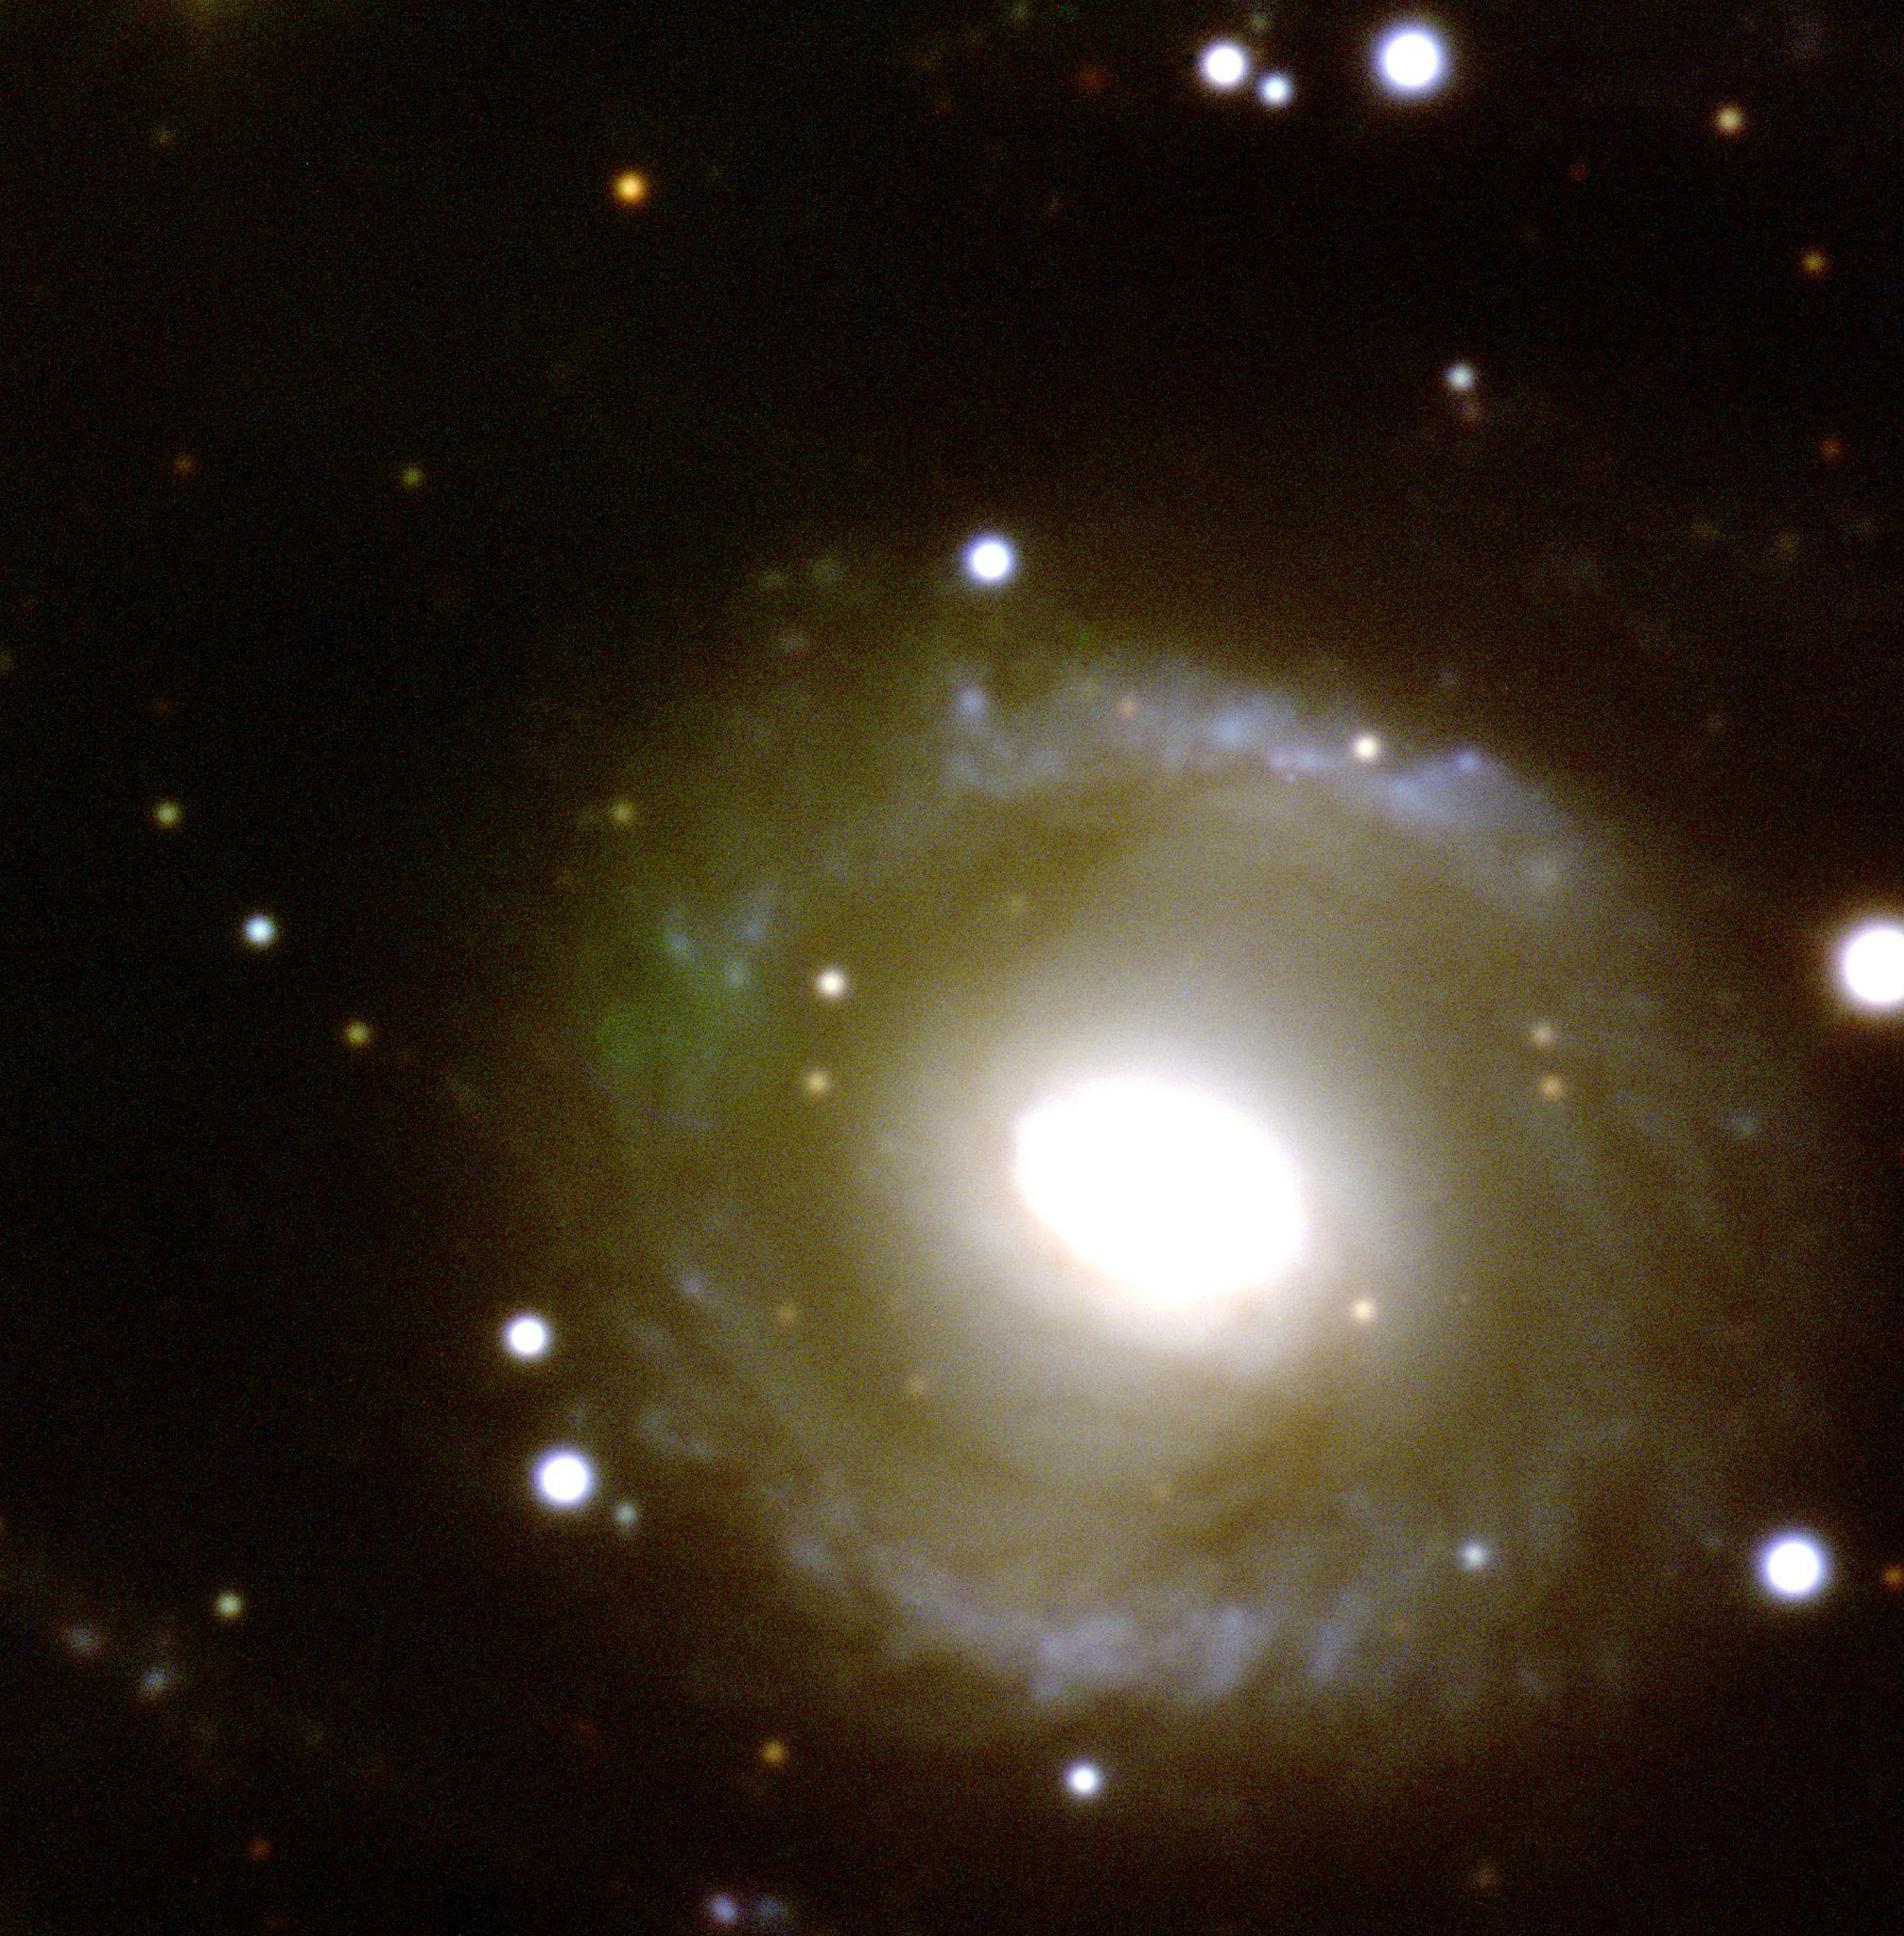

Spiral galaxy ESO 269-57

This photo shows the central region of spiral galaxy ESO 269-57, located in the southern constellation Centaurus at a distance of about 150 million light-years. Many galaxies are seen in this direction at about the same distance, forming a loose cluster; there are also some fainter, more distant ones in the background. The designation refers to the ESO/Uppsala Survey of the Southern Sky in the 1970's during which over 15,000 southern galaxies were catalogued. ESO 269-57 is a tightly bound object of type Sar, the "r" referring to the "ring" that surrounds the bright centre, that is overexposed here. The photo is a composite, based on three exposures (Blue - 600 sec; Yellow-Green - 300 sec; Red - 300 sec) obtained with KUEYEN on March 28, 1999. The image quality is 0.7 arcsec and the field is 90 x 90 arcsec 2. North is up and East is left.

Credit: ESO